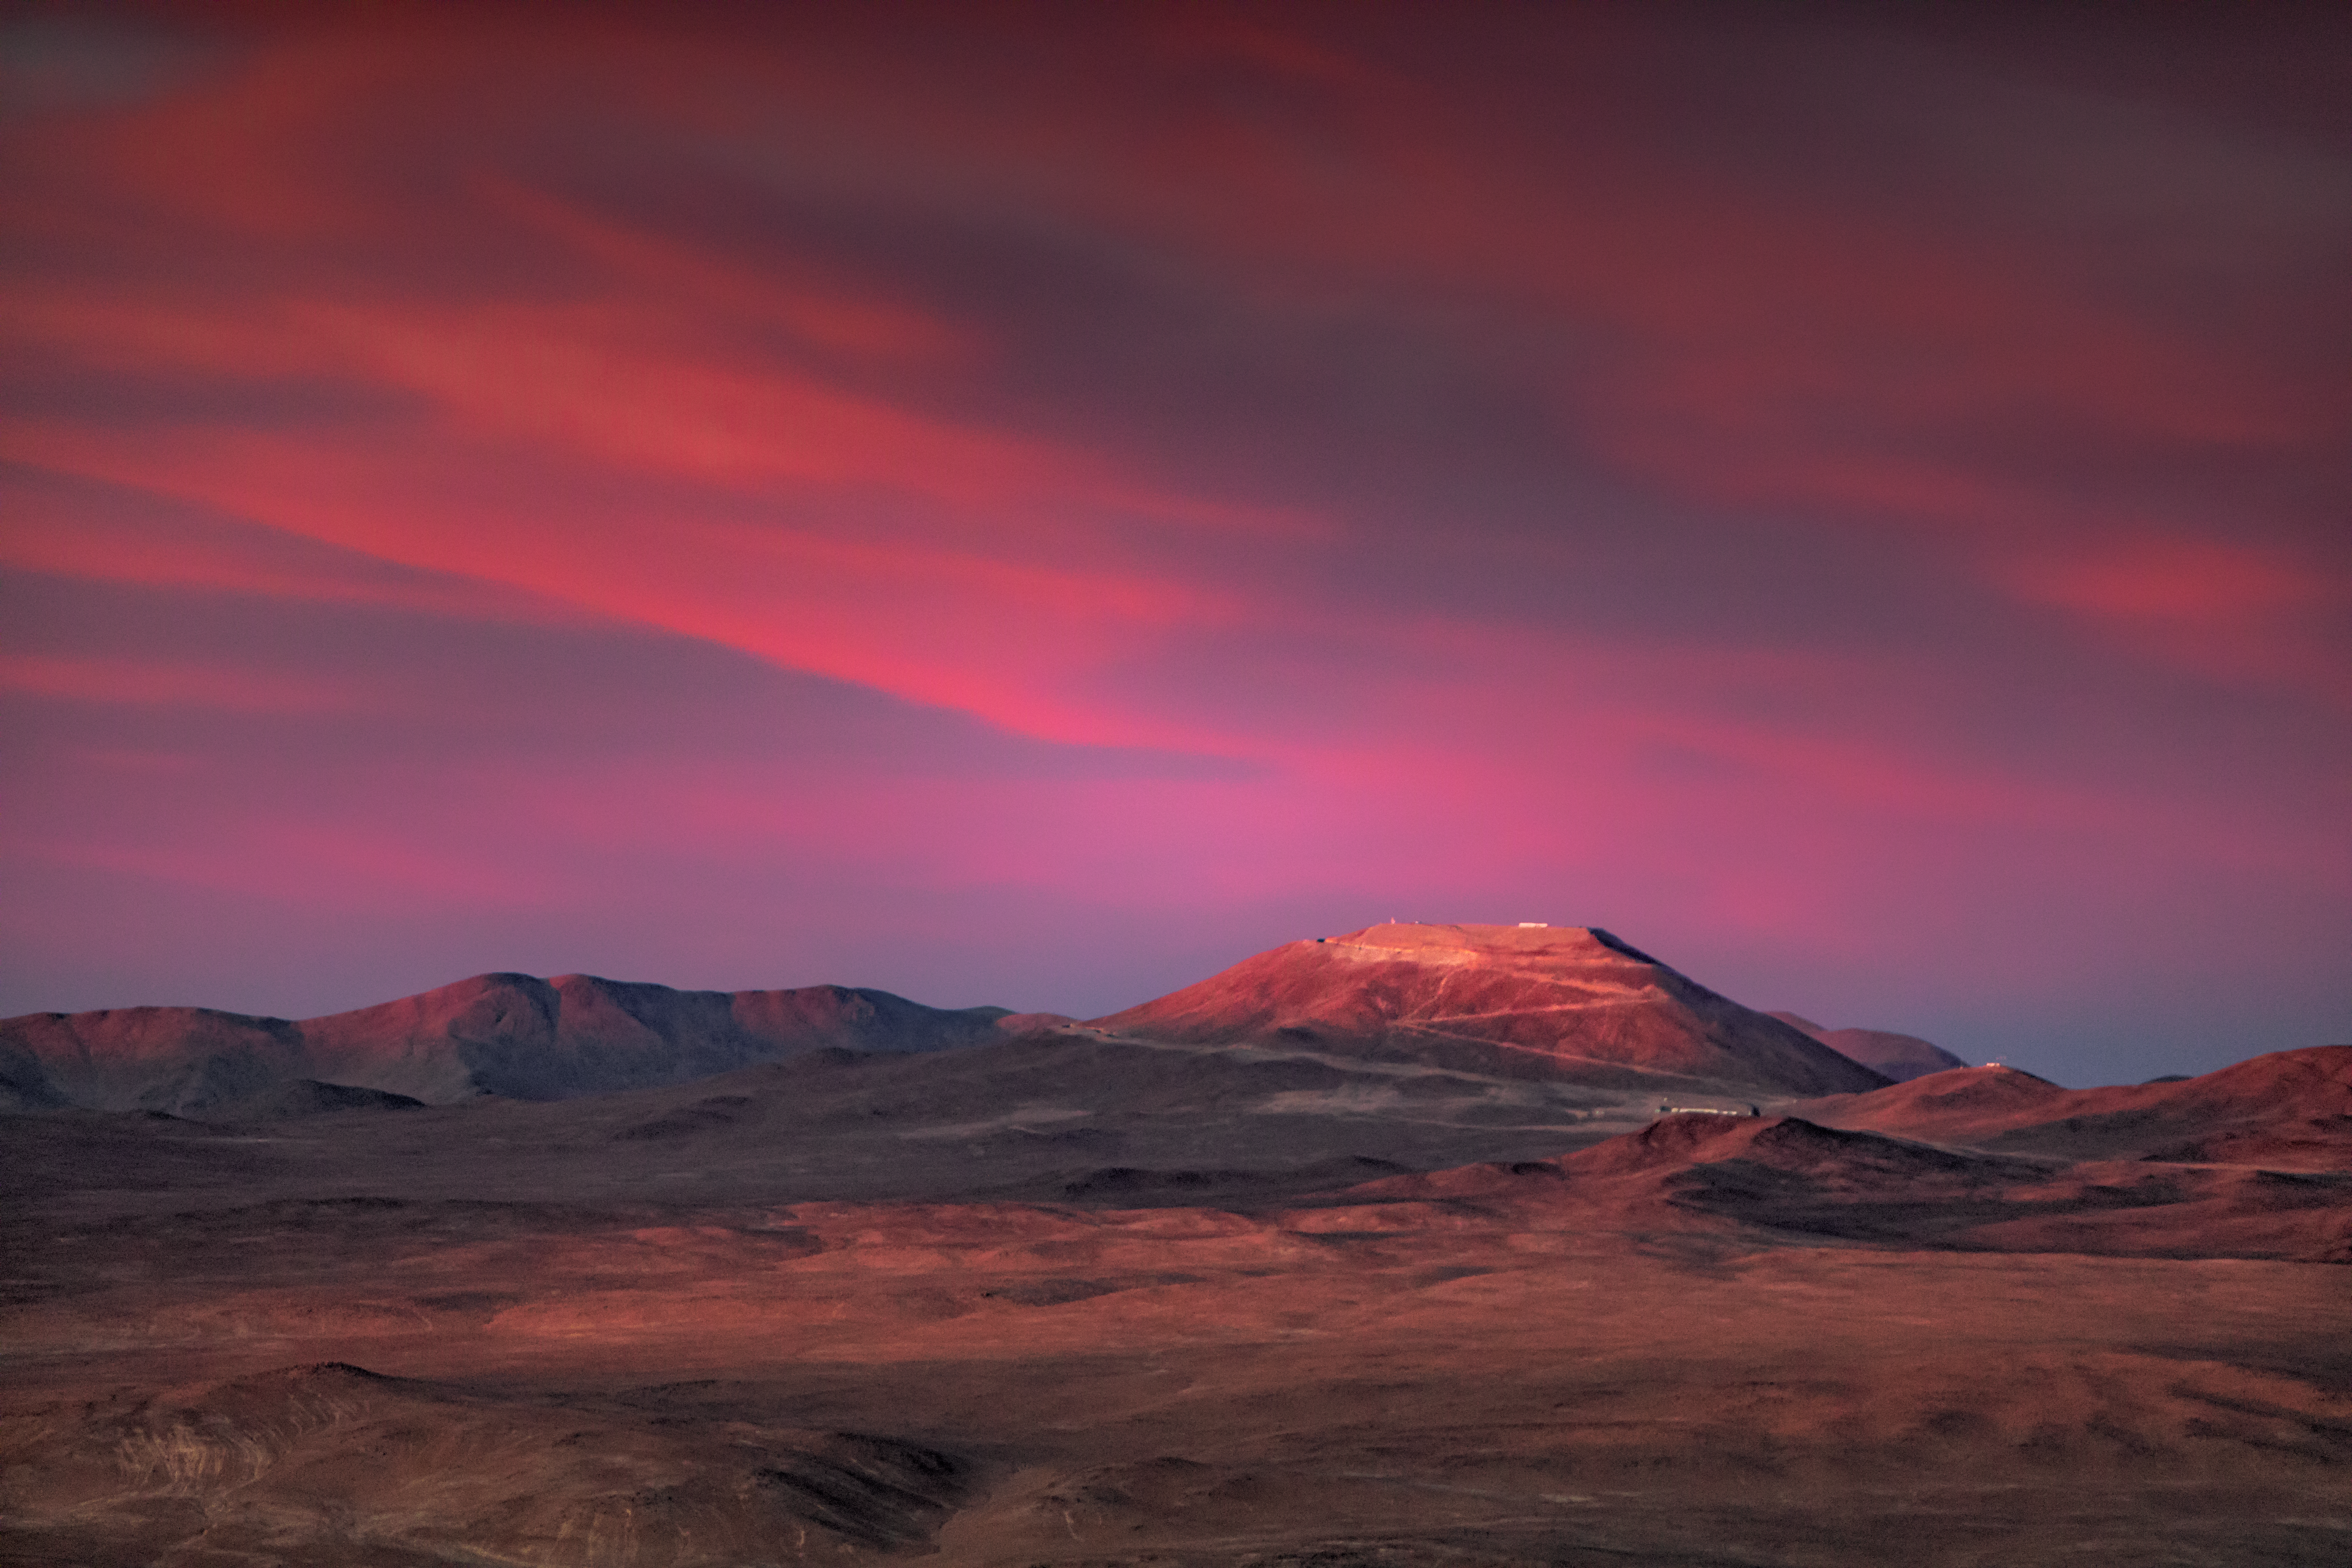

Cerro Armazones at sunset

Cerro Armazones at sunset. The mountain will be home to ESO's newest and largest telescope, the Extremely Large Telescope (ELT). Once completed the ELT will be the largest optical/near-infrared telescope in the world, allowing astronomers to study some of the distant and most complex structures in the Universe.

Credit: ESO/M. Zamani